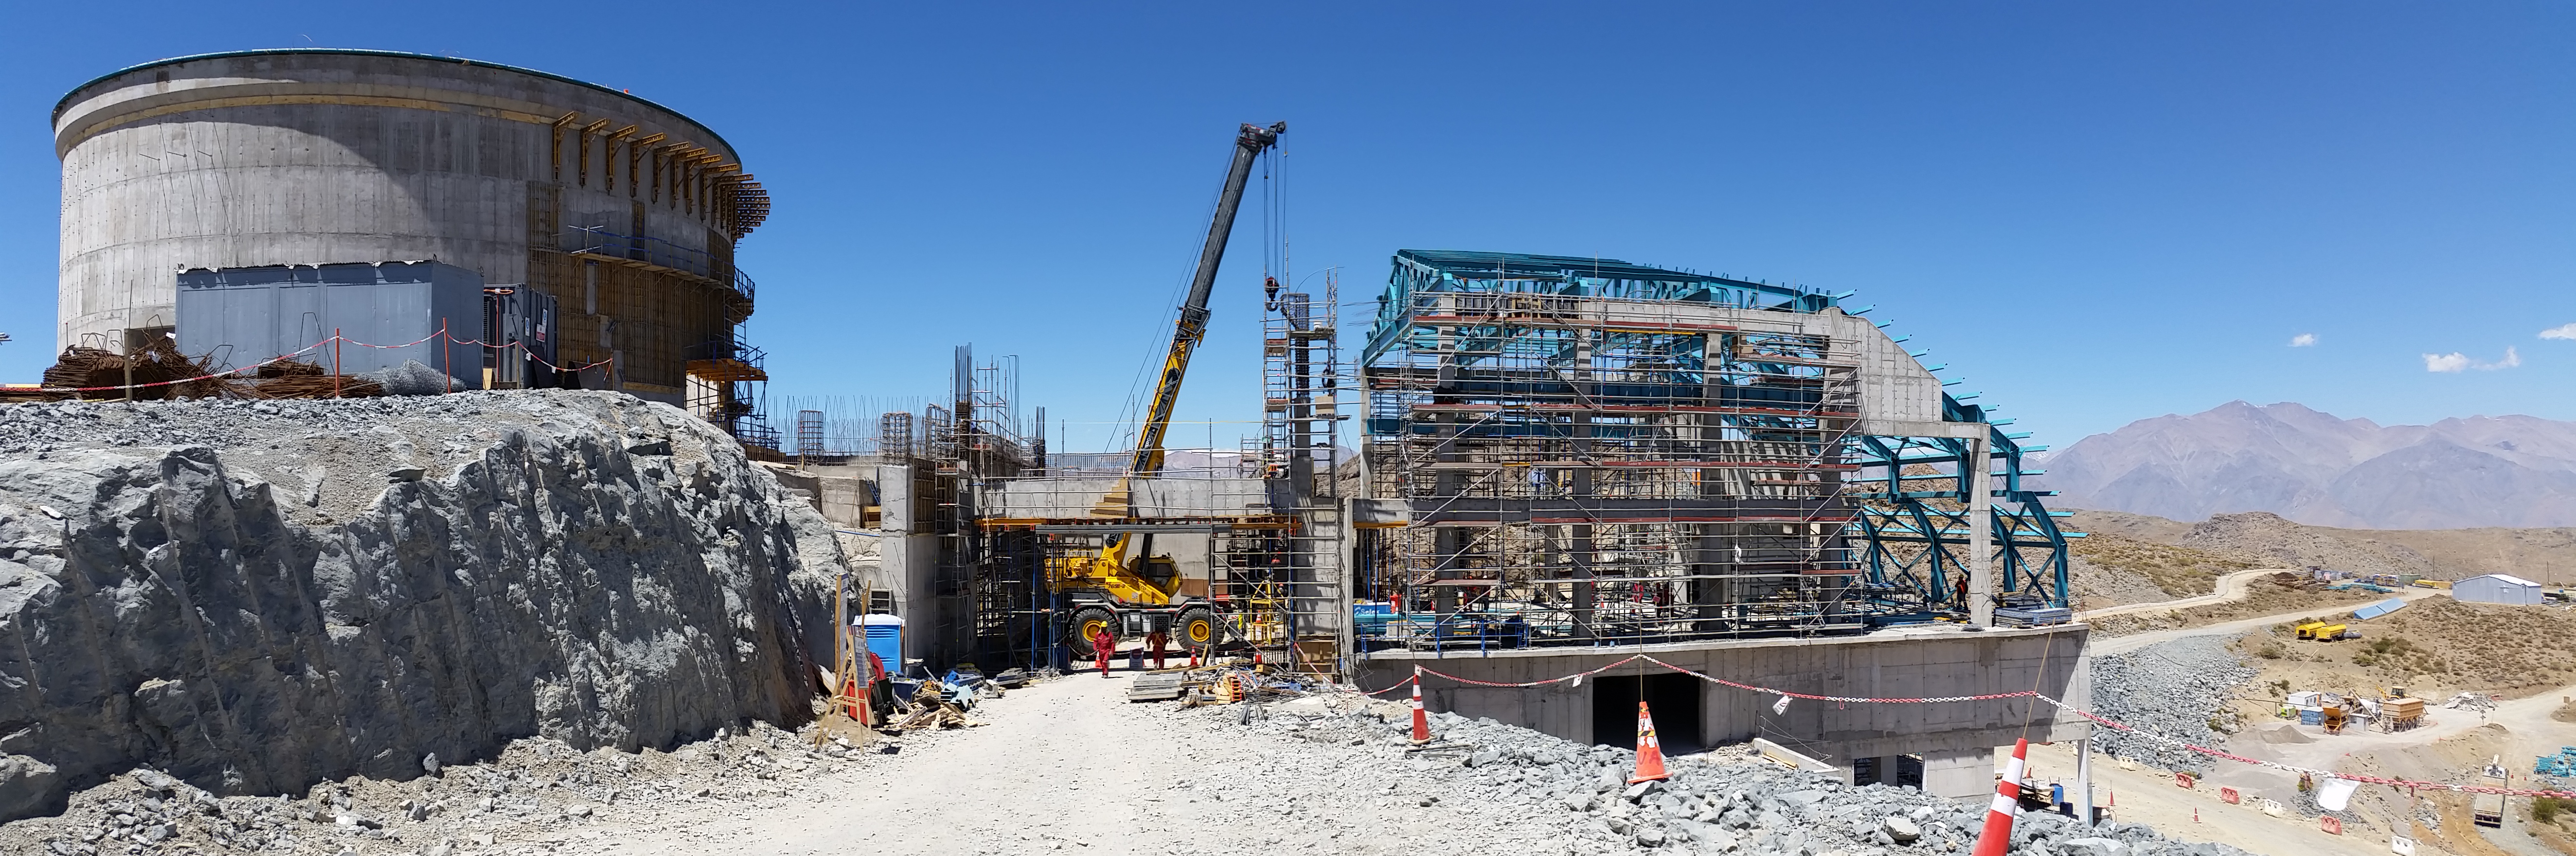

View from the ramp

View from the ramp

Credit: Rubin Observatory/NSF/AURA